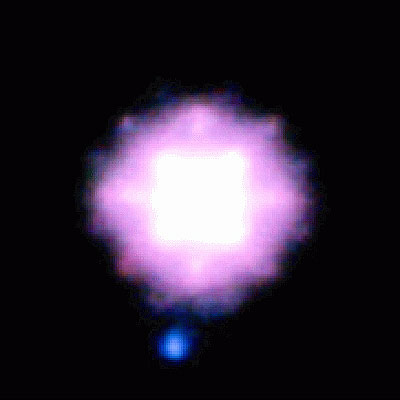

The system SCR 1845-6357 (NACO-SDI/VLT)

Three-colour image of SCR1845-6357AB generated from the SDI filter images (blue=1.575 micron, green=1.600 micron, red=1.625 micron). Since the T-dwarf fades away towards the longer wavelengths, it appears quite blue in this image. It is roughly 50 times fainter than the star and is separated from it by an angle of 1.17 arcsecond on the sky (4.5 times the Earth-Sun distance).

Credit: ESO